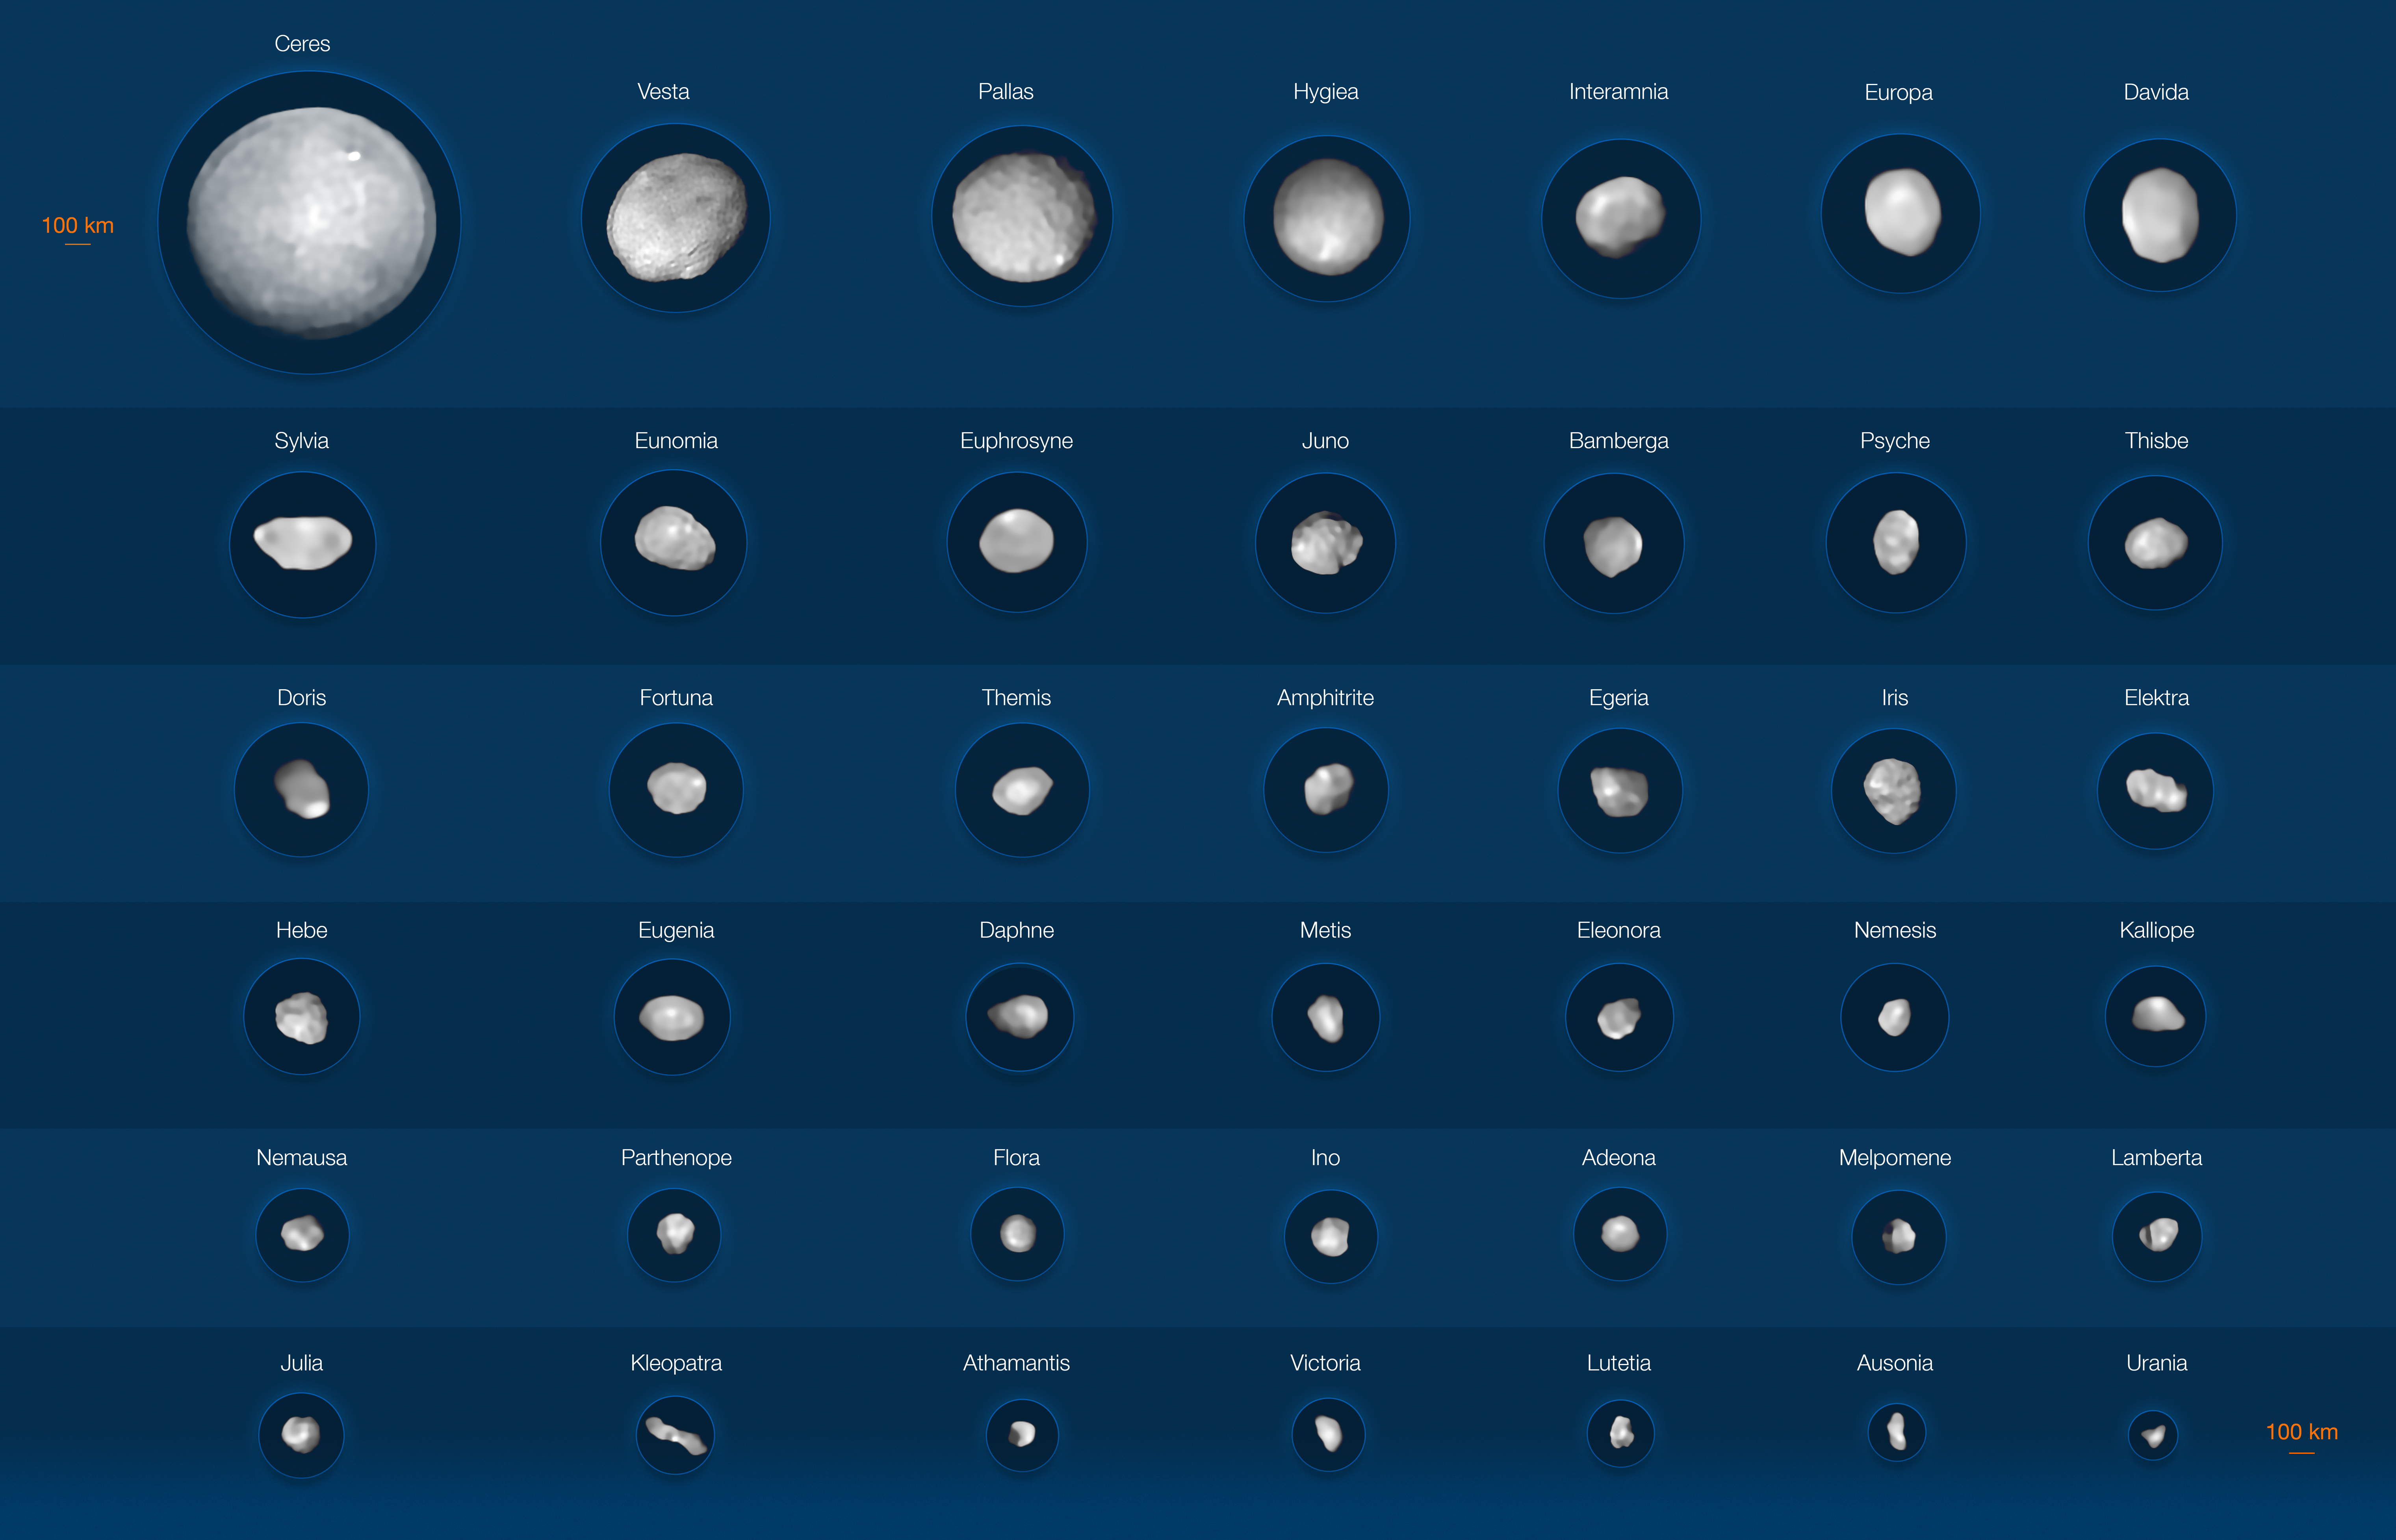

42 asteroids imaged by ESO’s VLT (annotated)

This image depicts 42 of the largest objects in the asteroid belt, located between Mars and Jupiter. Most of them are larger than 100 kilometres, with the two biggest asteroids being Ceres and Vesta, which are around 940 and 520 kilometres in diameter, and the two smallest ones being Urania and Ausonia, each only about 90 kilometres.

The images of the asteroids have been captured with the Spectro-Polarimetric High-contrast Exoplanet REsearch (SPHERE) instrument on ESO’s Very Large Telescope.

Credit: ESO/M. Kornmesser/Vernazza et al./MISTRAL algorithm (ONERA/CNRS)